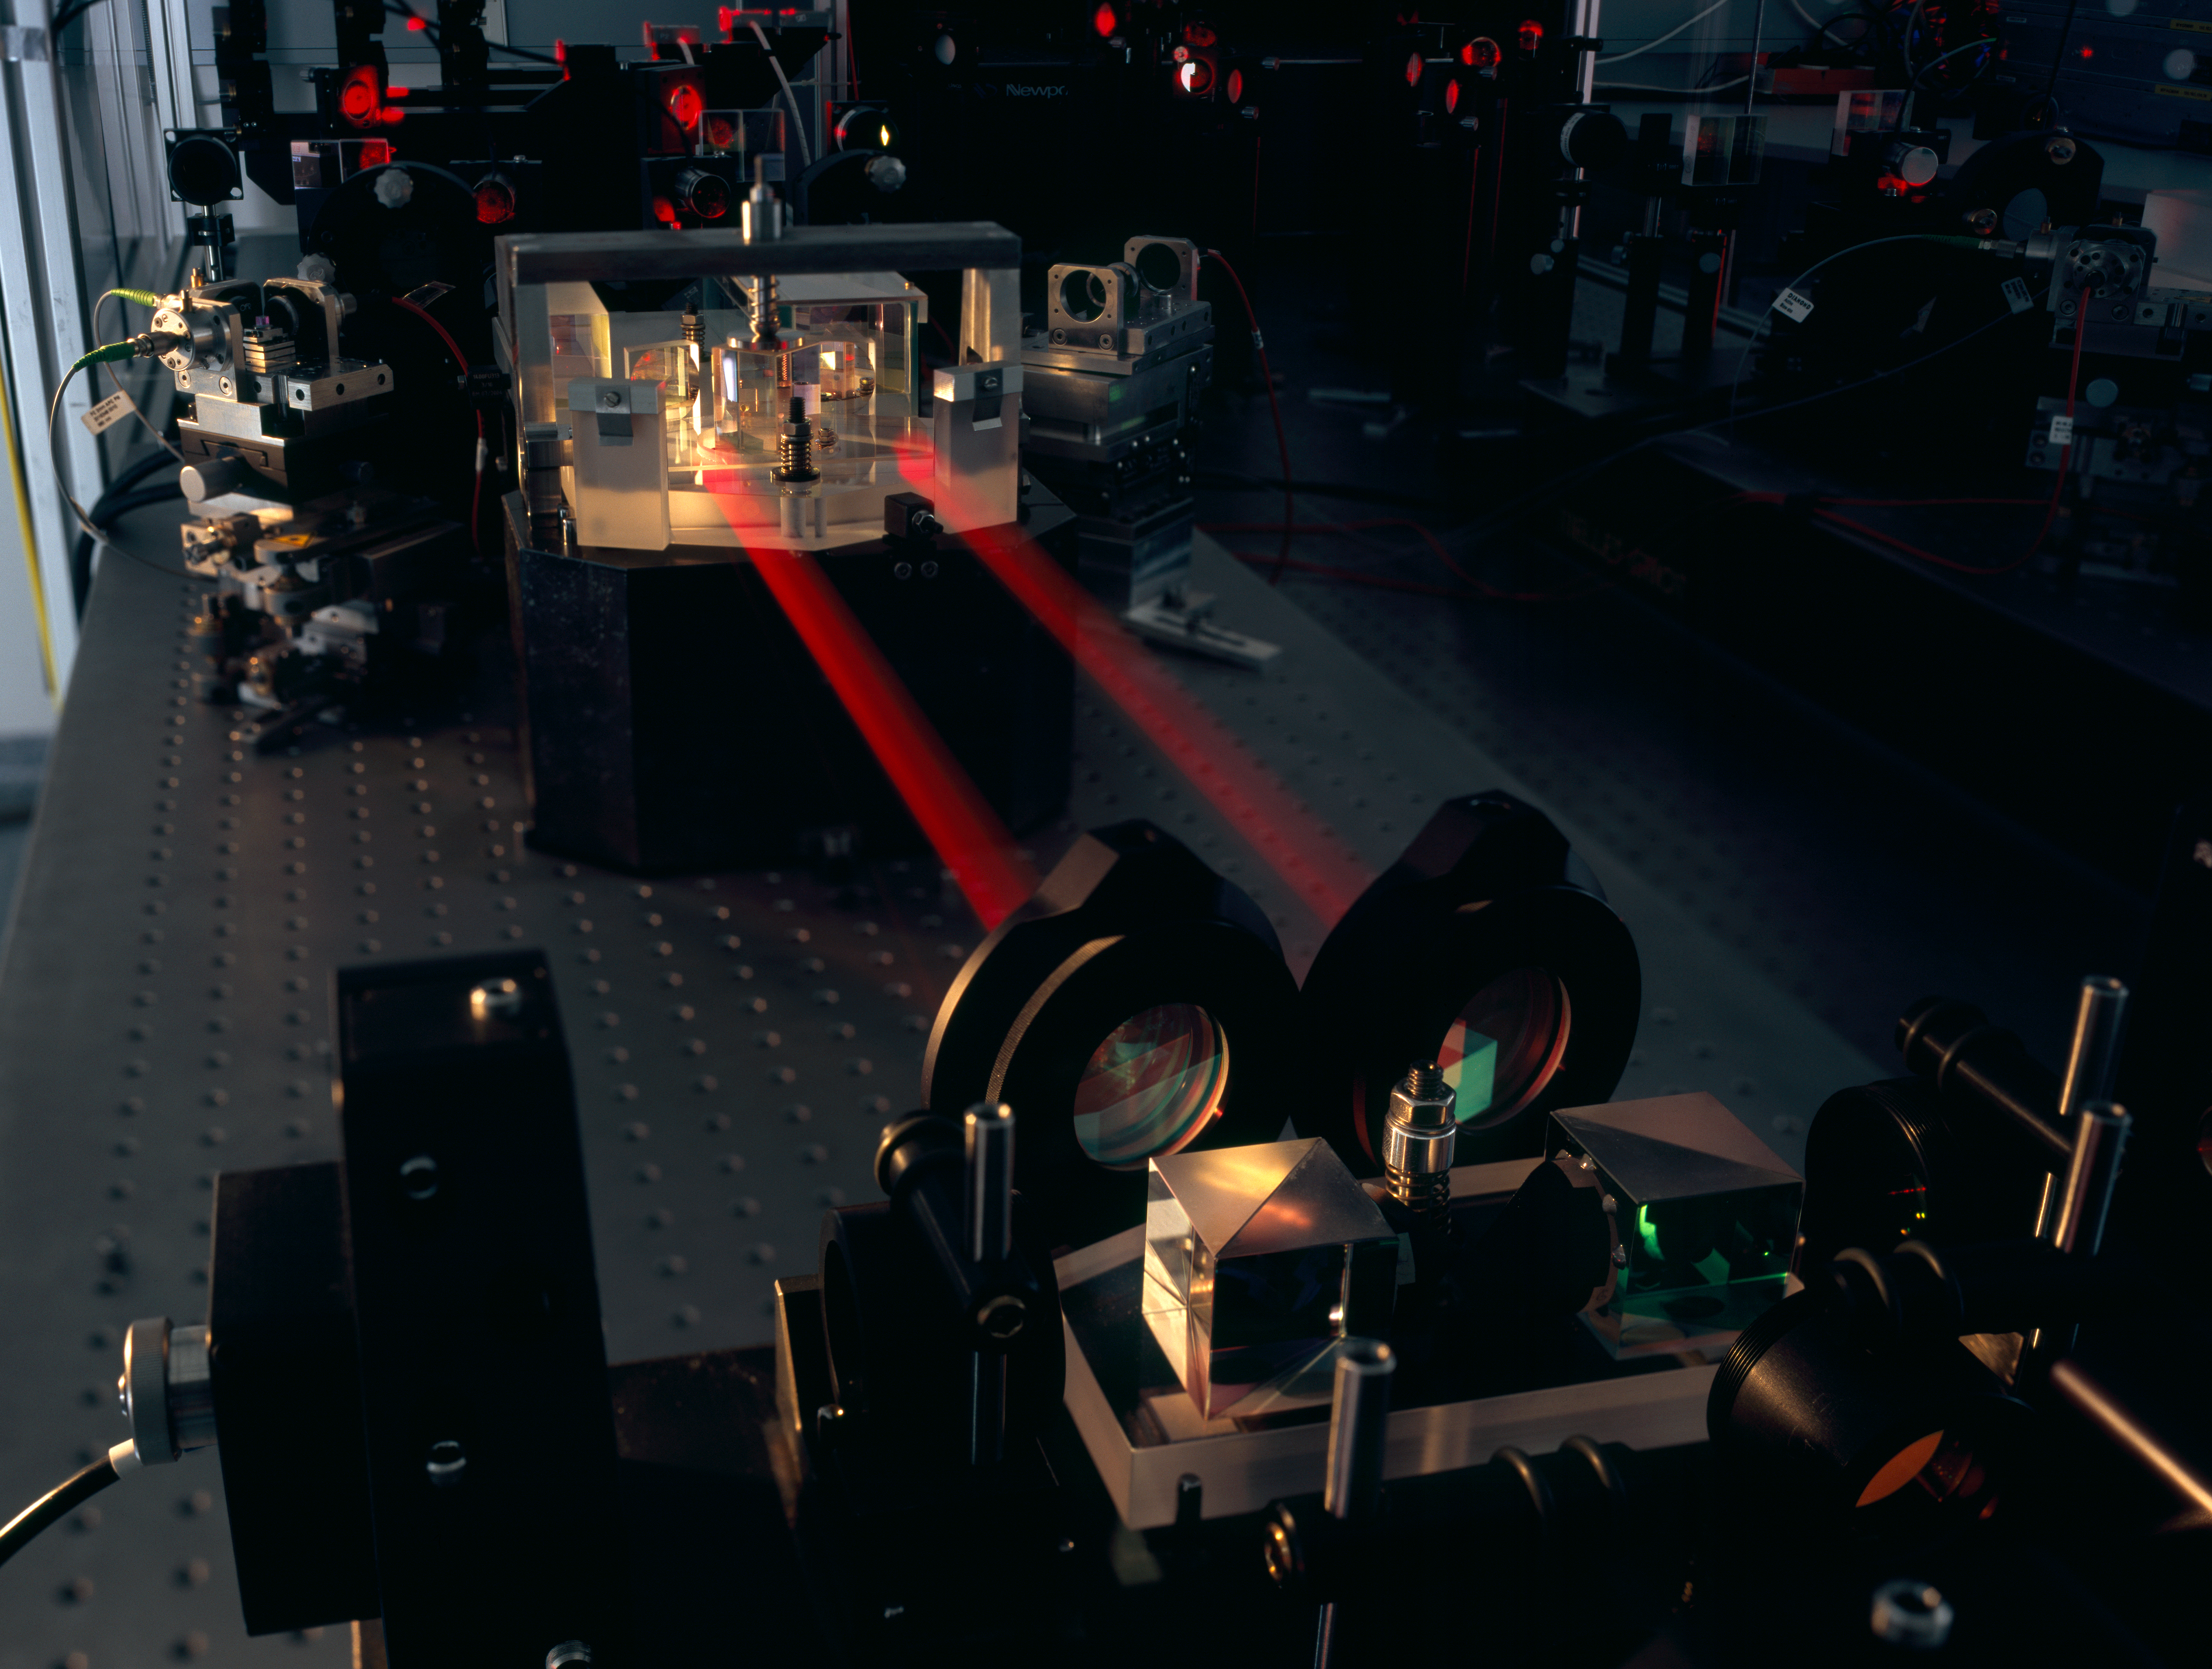

PRIMA-testbed

The PRIMA instrument for the VLT Interferometer is shown here during testing in Garching. The two combined beams of the PRIMA fringe sensor unit (FSU) B are seen, in red metrology laserlight, joining the FSU’s beam combiner in the background to the fibre injection optics. When complete the facility is expected to provide improvements in VLTI sensitivity, along with astrometry to better than 100 microarcseconds.

Credit: ESO/H.H.Heyer